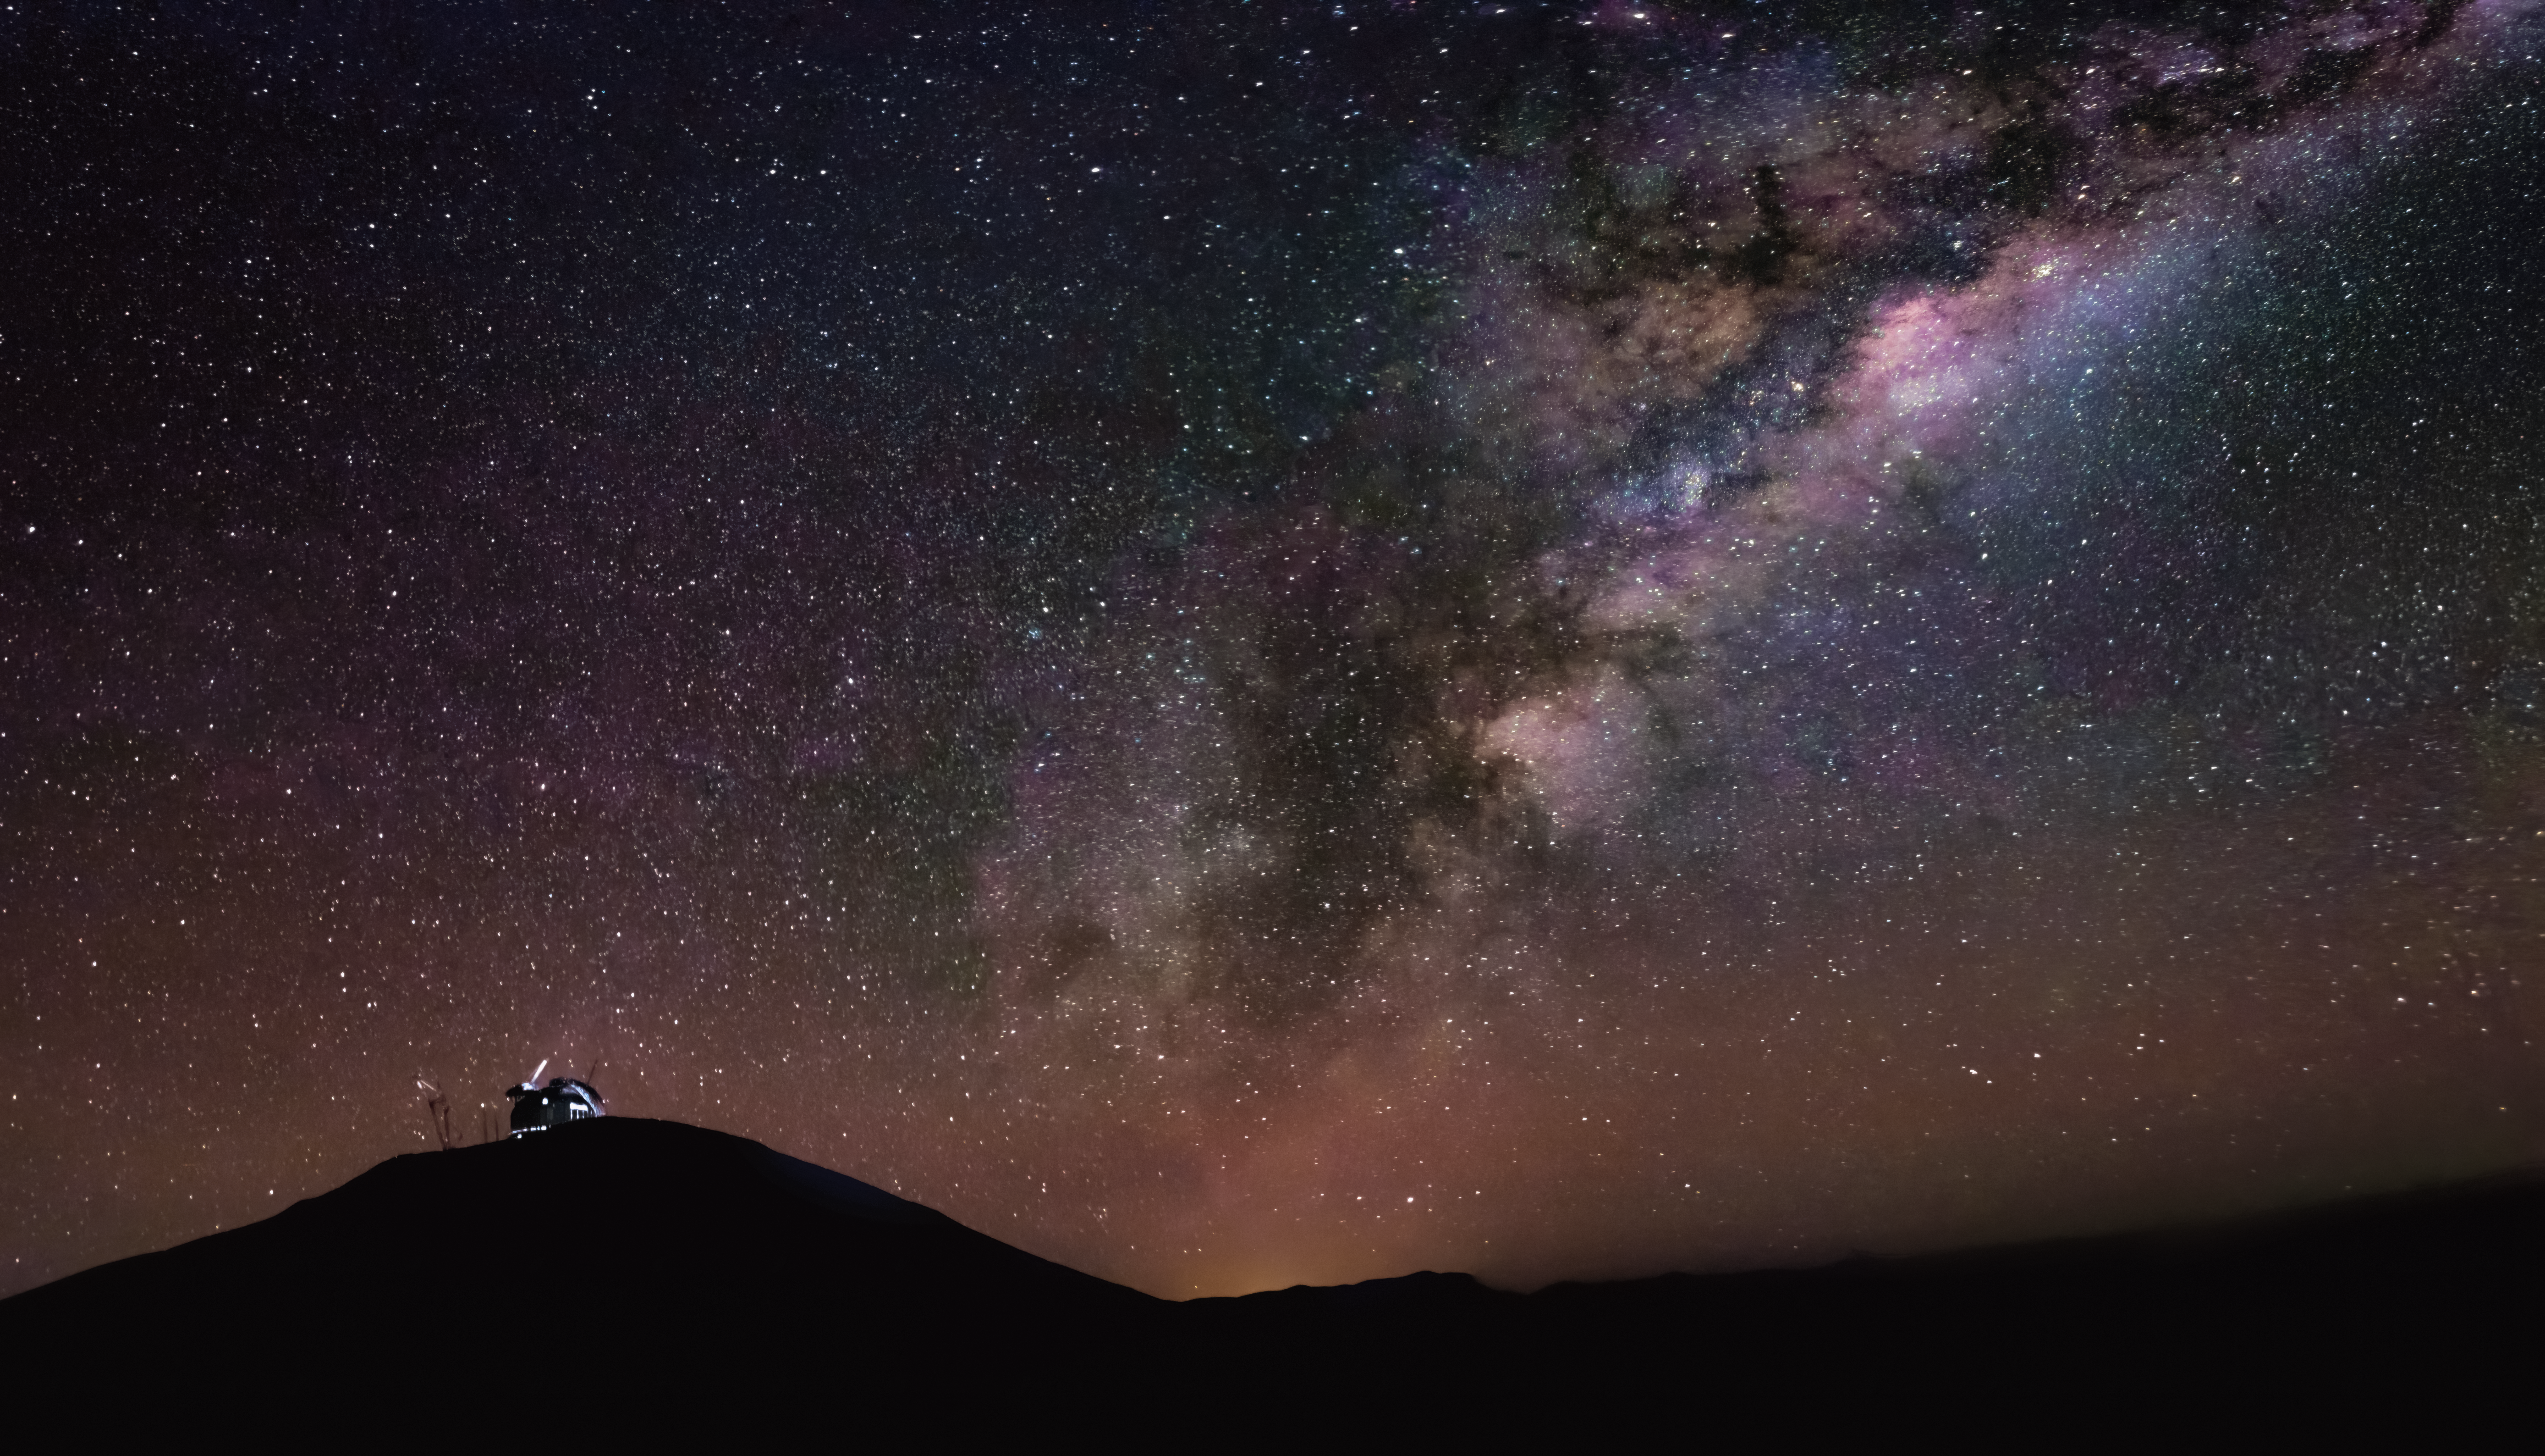

Sailing beneath a sea of stars

This Picture of the Week shows ESO’s Extremely Large Telescope (ELT) underneath a gorgeous starry night sky, perched atop the mountain of Cerro Armazones, Chile, like a ship cresting a great, shadowy wave.

It’s a view of the telescope we don’t often see, taken from the Rolf Chini Cerro Murphy Observatory, a nearby facility hosted within ESO’s Paranal Observatory. However, if you look closely, you might see the familiar sight of cranes surrounding the ELT’s construction site, one of them appearing as an unusual thin white line above the illuminated telescope’s dome.

The ELT is set for completion at the end of the decade, when it will begin to search the sea of stars seen here—one of the most pristine skies anywhere on Earth, for which the Atacama Desert has a rich and important heritage.

Credit: P. Romaniuk/ESO